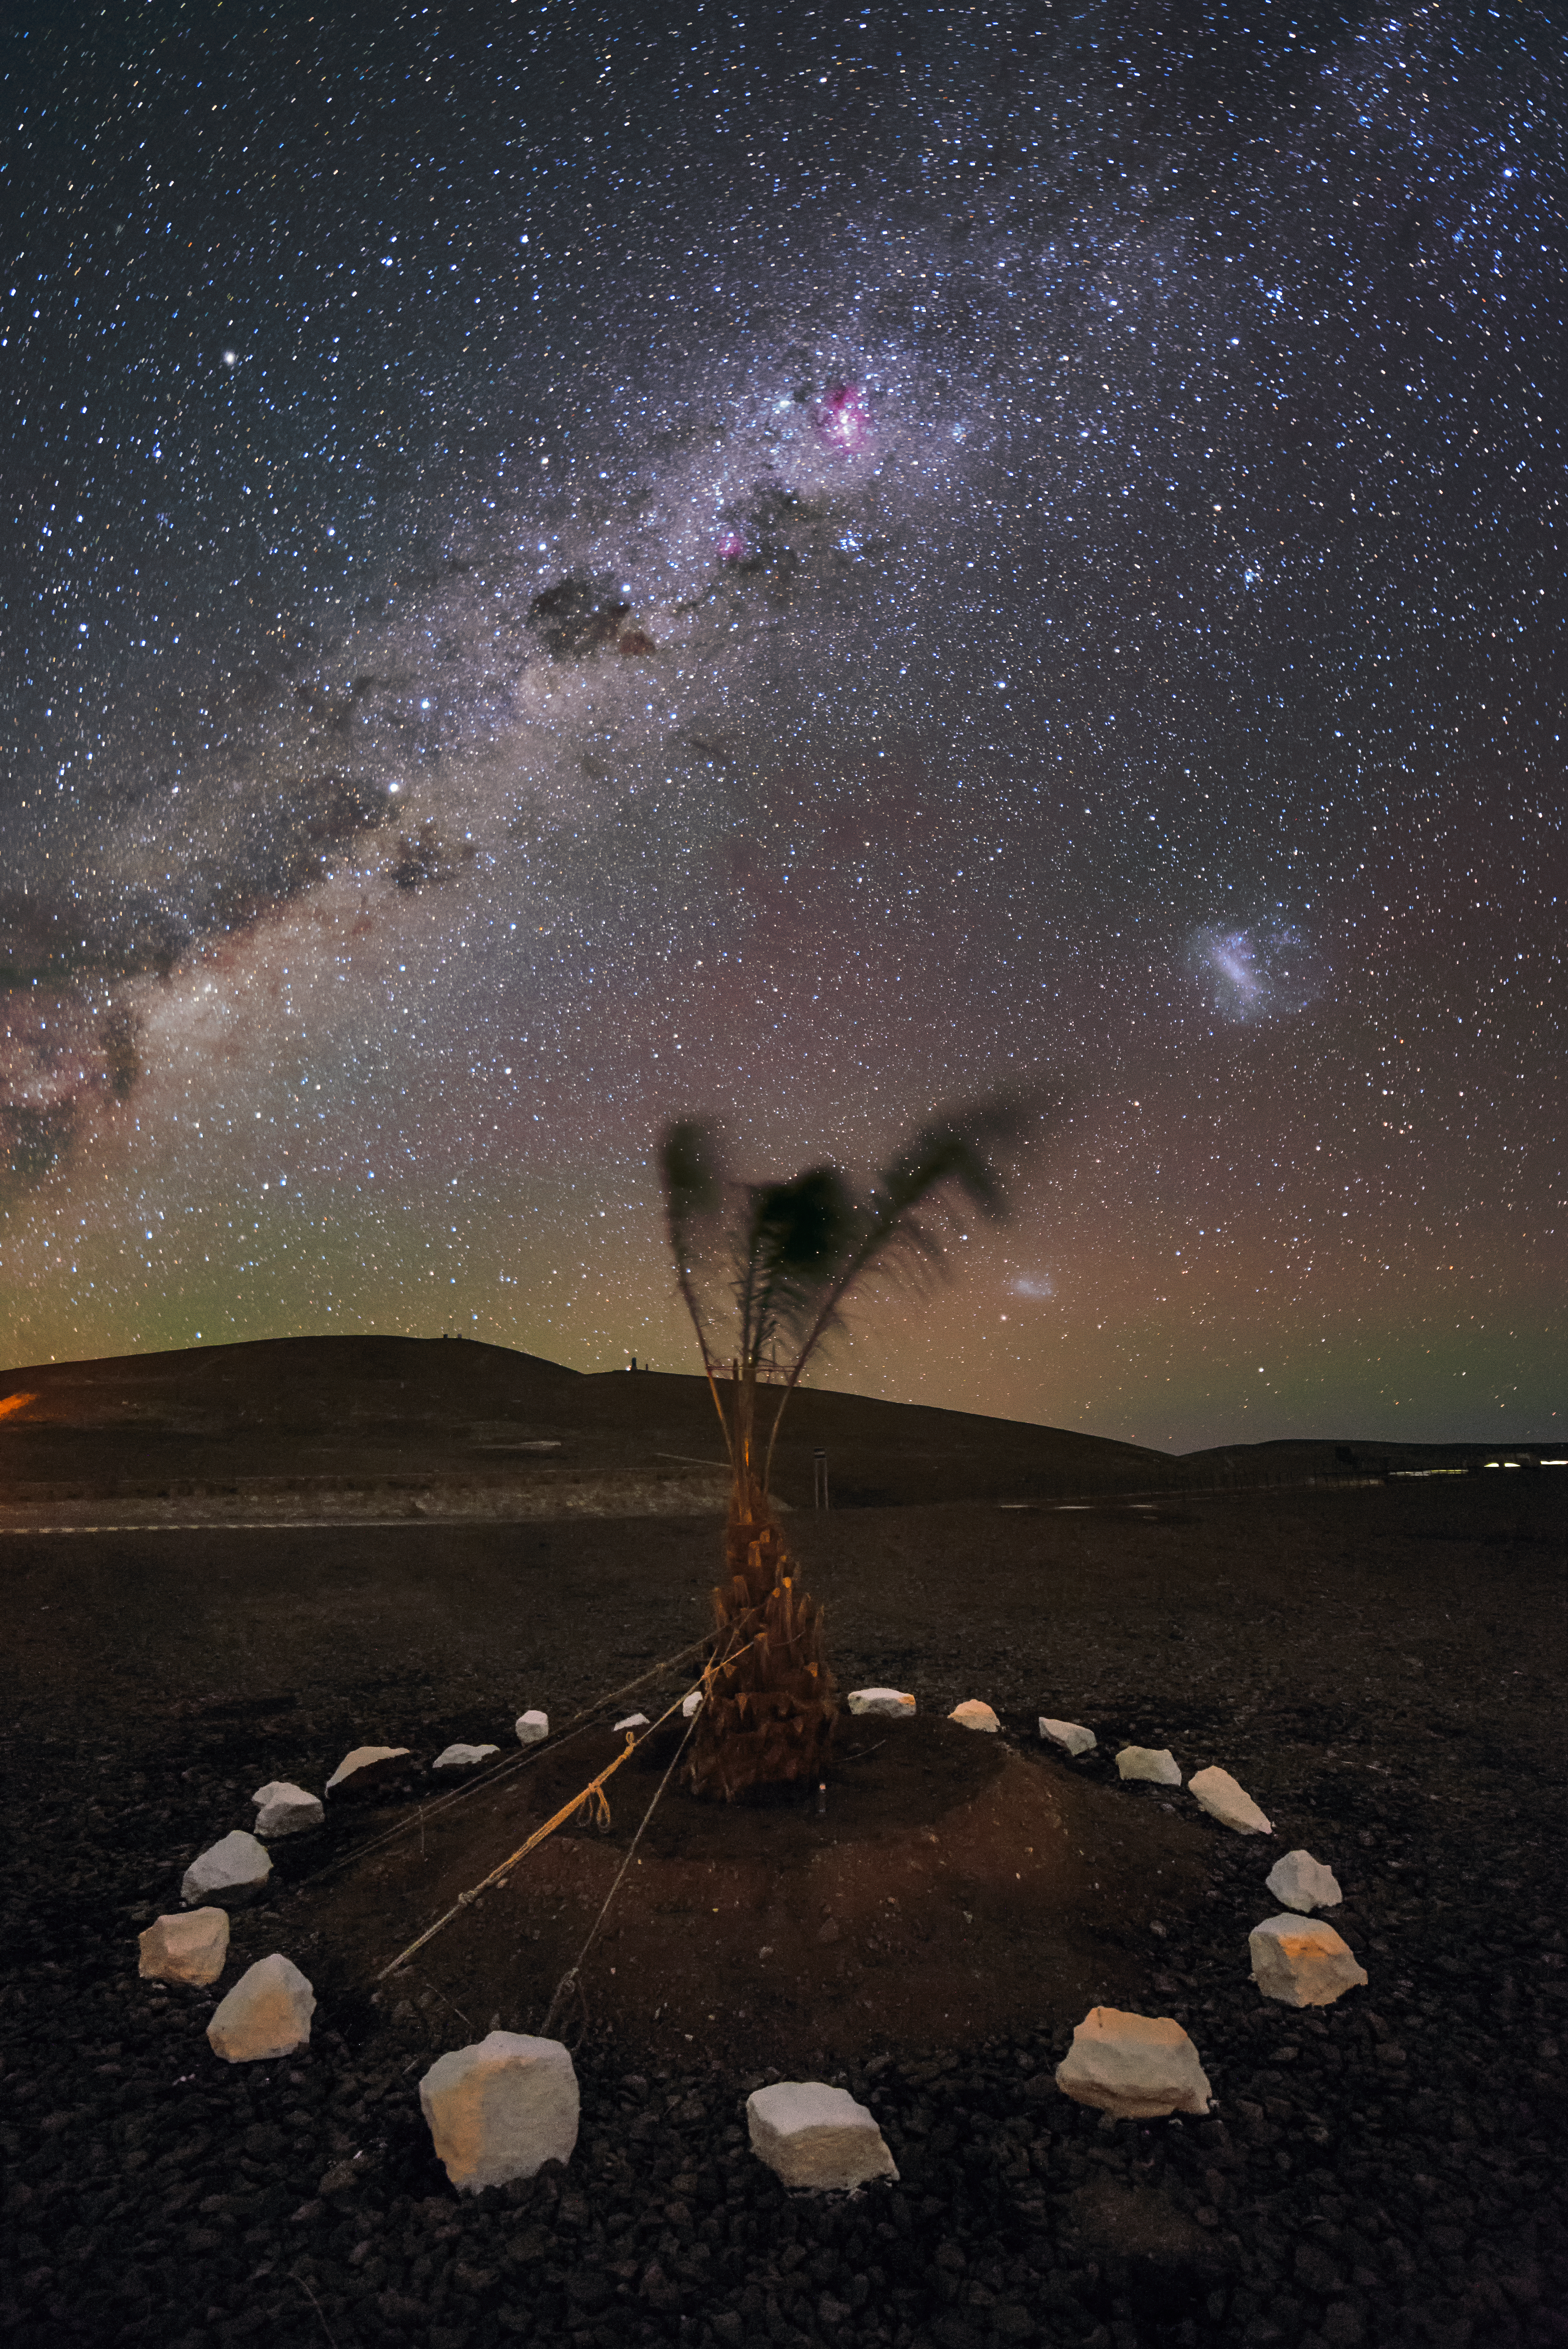

Milky Way above a decorative arrangement

The Milky Way intersects this view of a decorative arrangement in the Chilean desert. The distinct pink glow of the Eta Carinae nebula can be seen in the upper centre region of the image.

Credit: ESO/G. Brammer